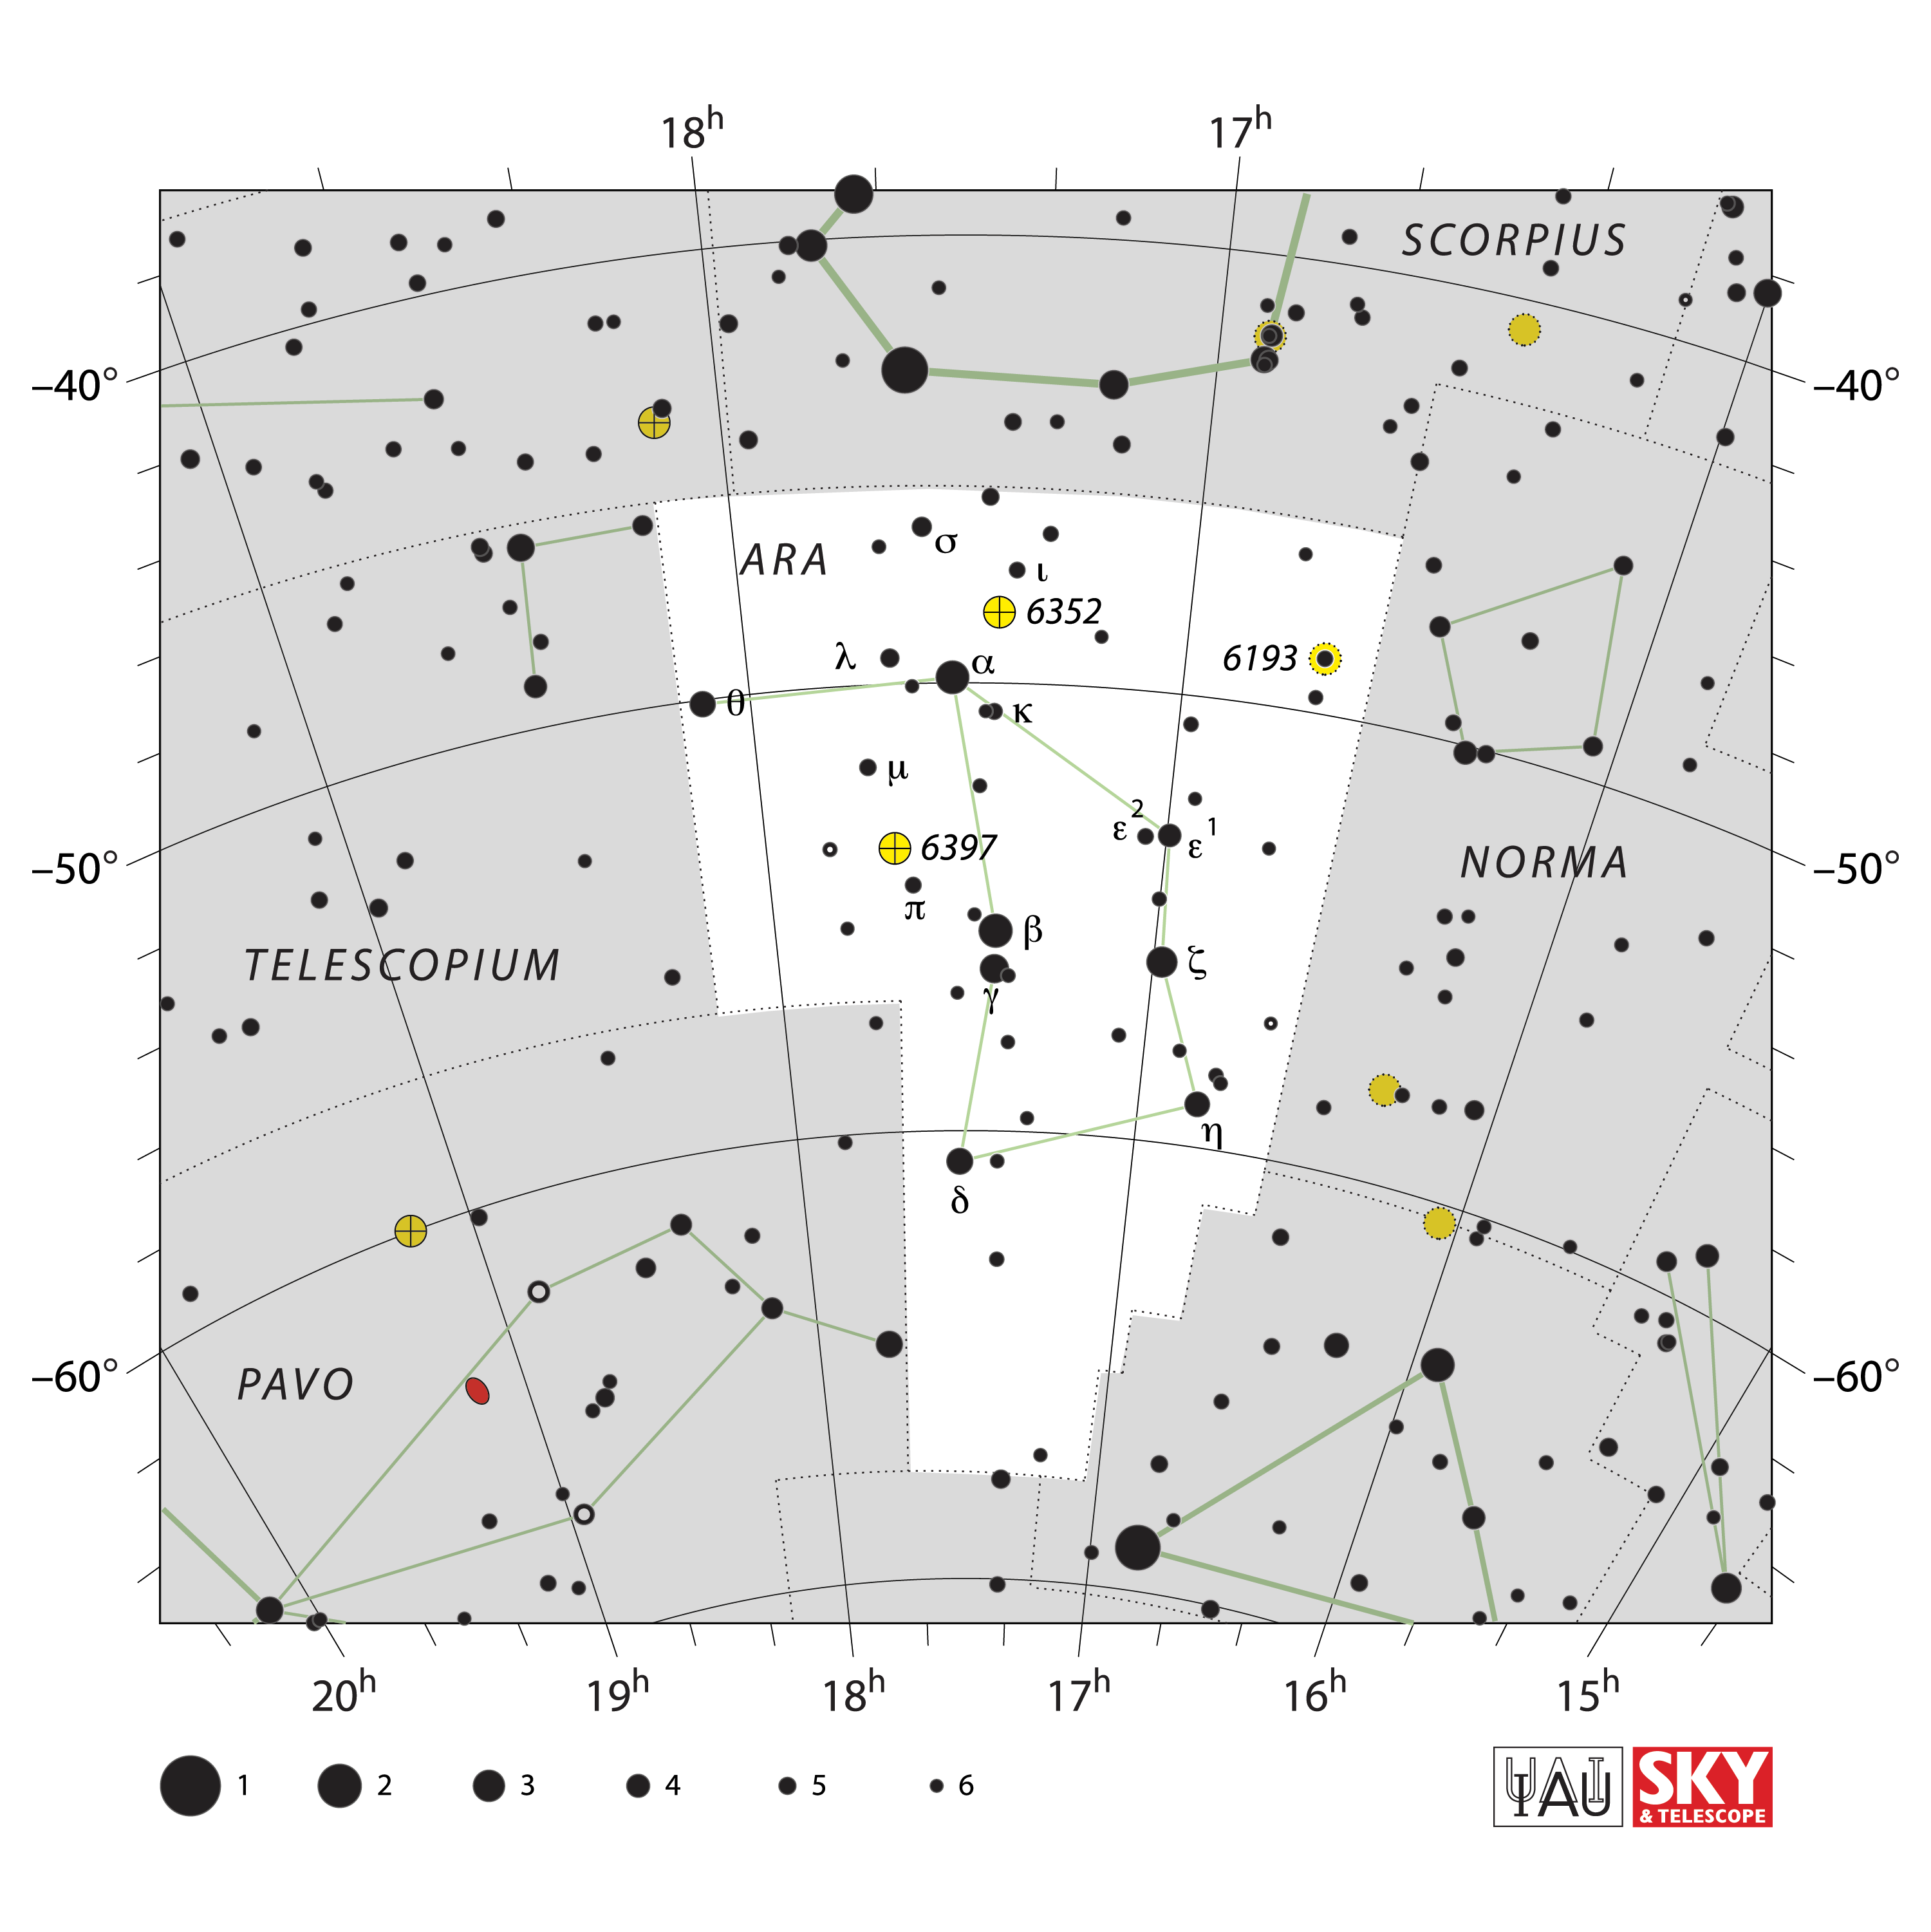

Ara

Credit: IAU and Sky & Telescope